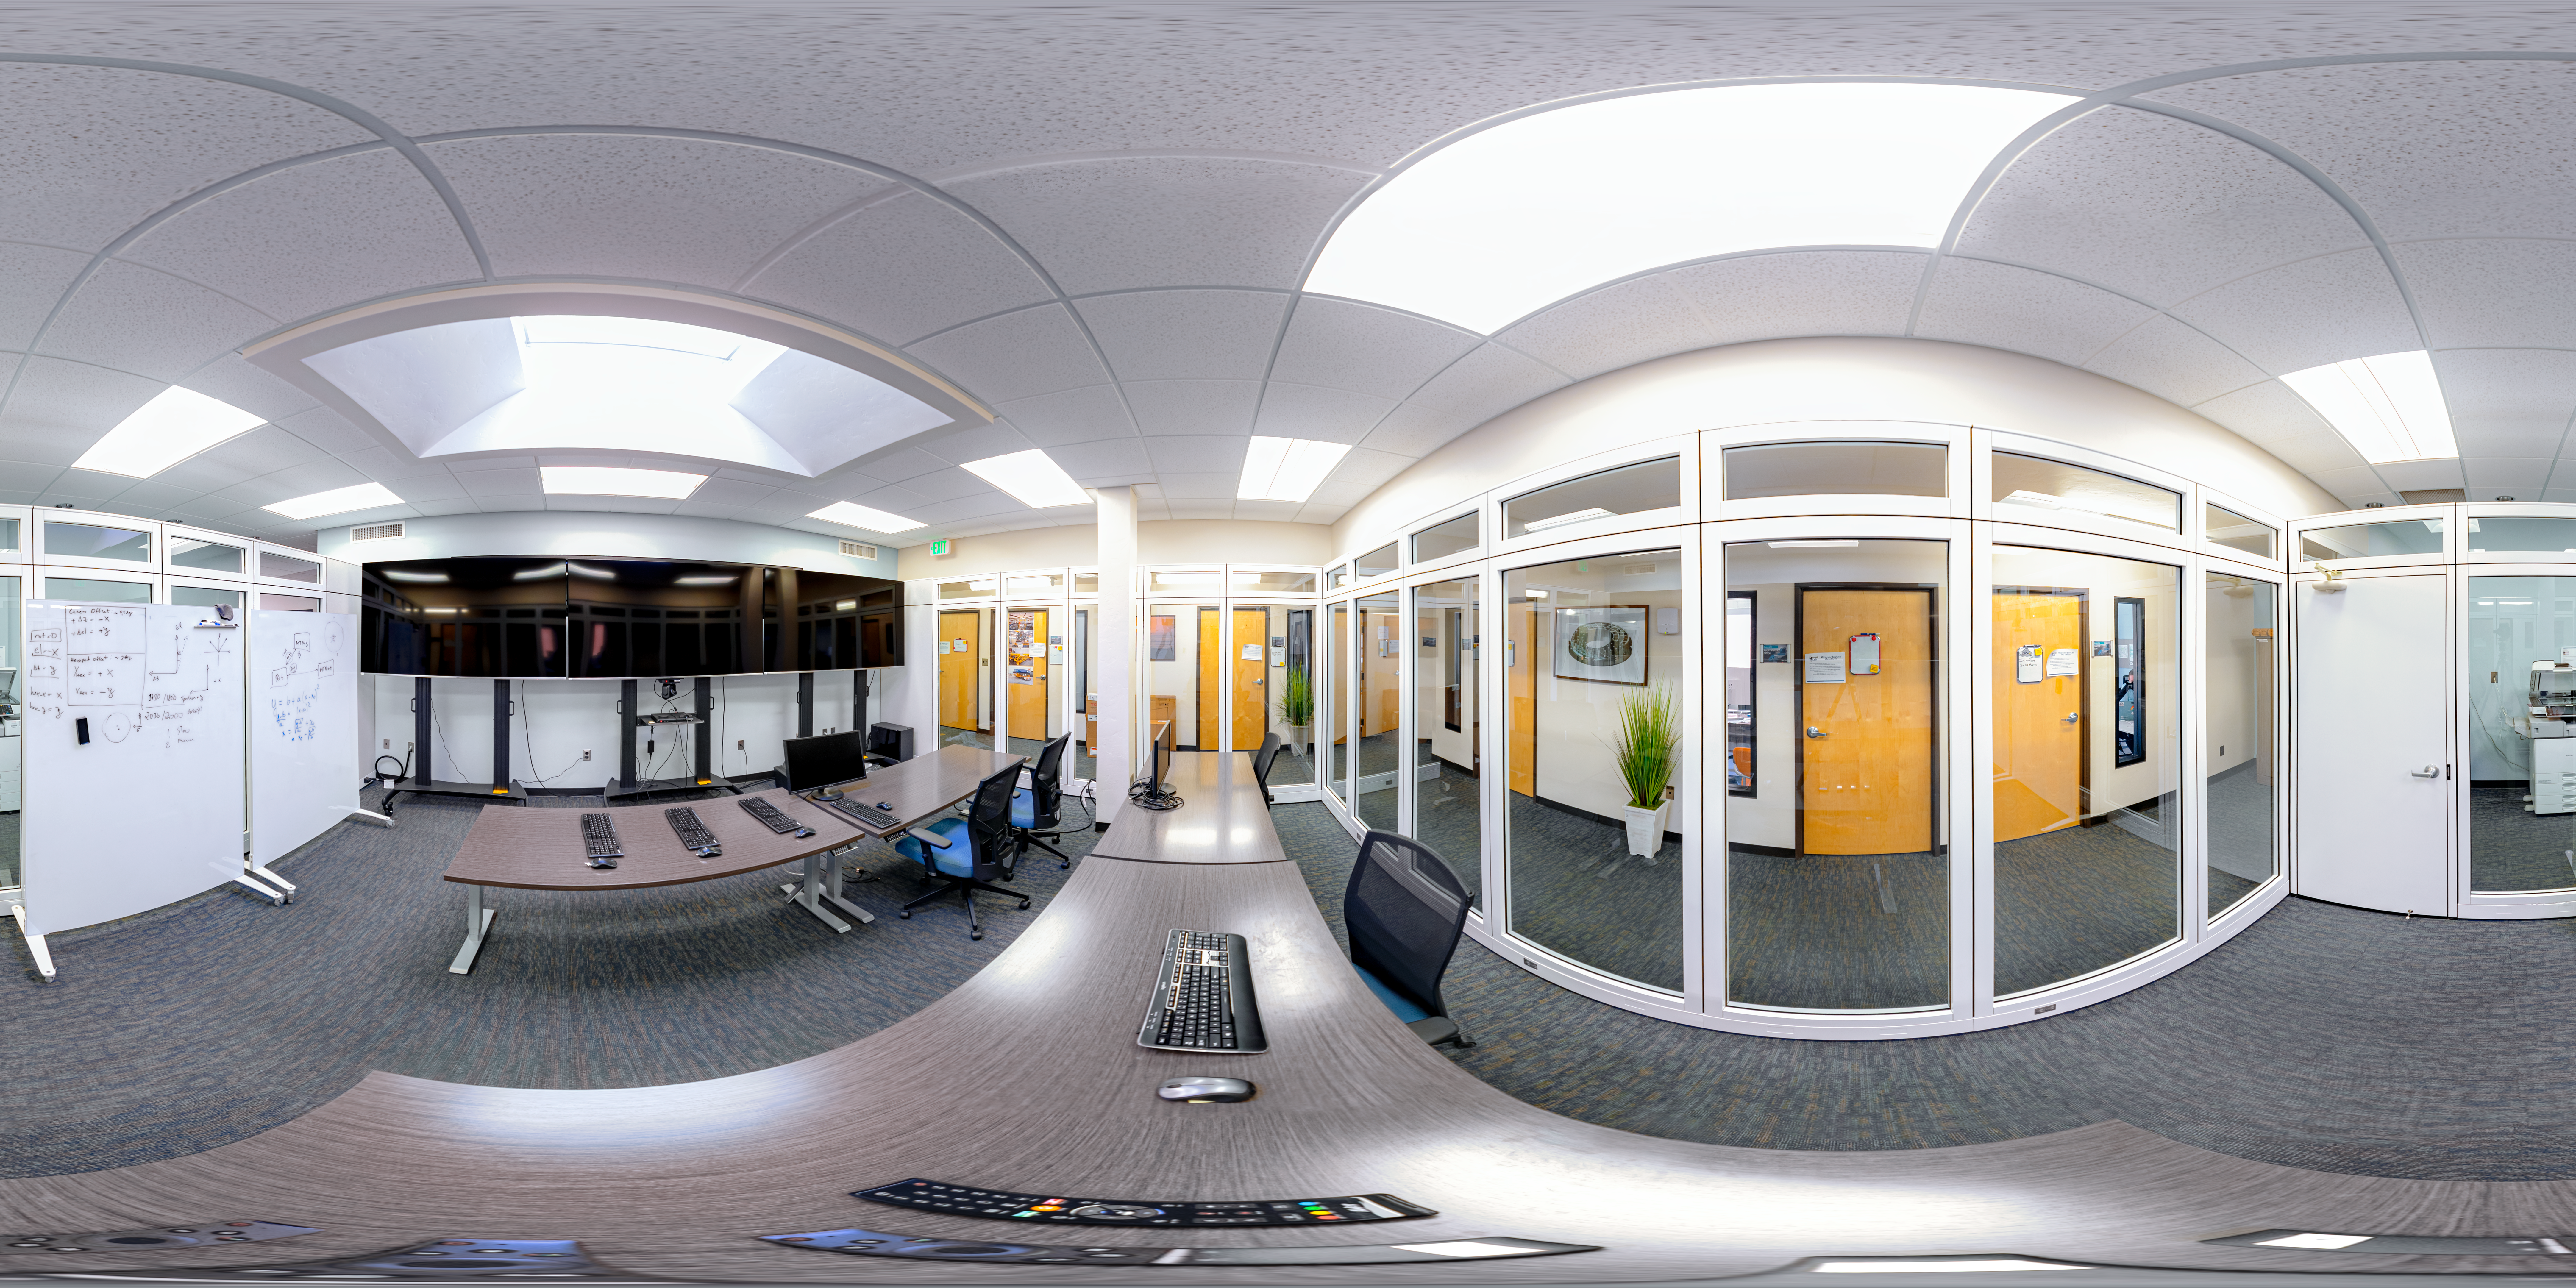

NOIRLab HQ Rubin Remote Observing Room 360 Panorama

A 360 panorama view of the Rubin remote observing room at NOIRLab Headquarters in Tucson, Arizona.

A fulldome version of this image can be found here.

Credit: RubinObs/NOIRLab/SLAC/NSF/DOE/AURA/P. Horálek (Institute of Physics in Opava)